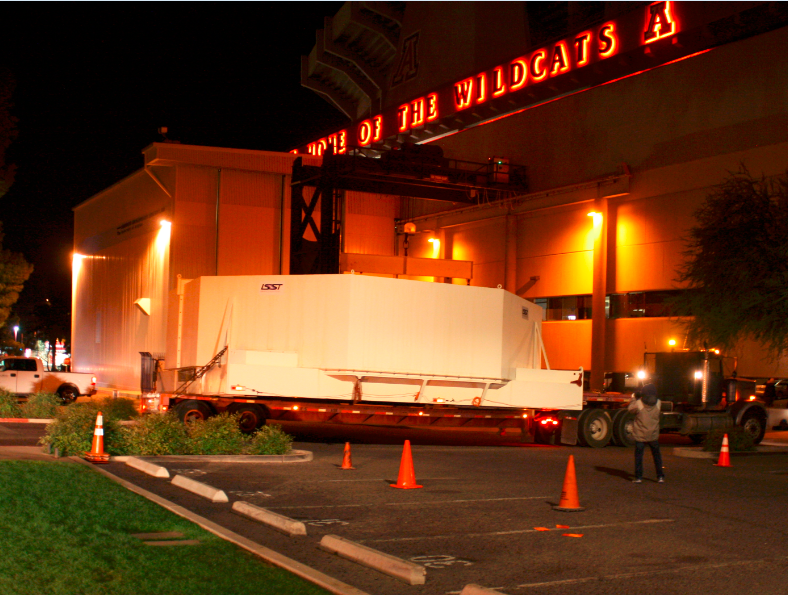

M1M3 Box Arrives at Mirror Lab

The 72,620 pound Primary/Tertiary Mirror (M1M3) shipping container was successfully transported from CAID Industries in Tucson to the Richard F. Caris Mirror Lab (formerly known as SOML). The 30ft x 30ft oversize load departed at 4am, escorted by four Tucson police cars and two pilot vehicles. Offloading was completed by 5:30am. Once Final Acceptance Testing is completed, M1M3 will be stored locally in Tucson for final integrated testing prior to shipment to the summit facility in Chile.

Credit: Rubin Observatory/NSF/AURA